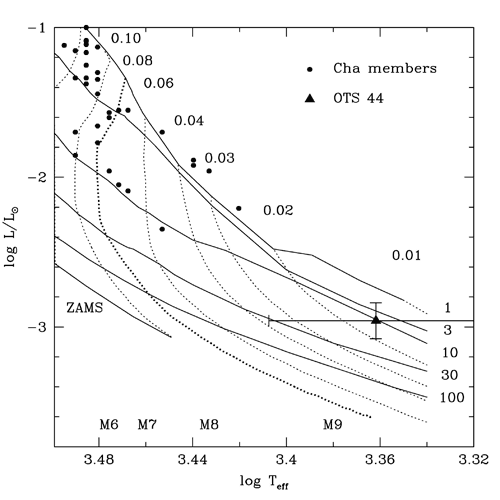

Hertzsprung-Russell (H-R) diagram

Hertzsprung-Russell (H-R) diagram for previously know late-type objects in star forming region Chamaeleon I (from Luhman 2004) and the new member OTS 44 (black triangle in lower right of diagram). The solid lines are models of late-objects (very low mass stars and brown dwarfs) of different mass (dotted lines) in solar mass, and of different ages (solid) line in millions of years. OTS 44 correspond to a mass of about 0.015 Msun.

Credit: International Gemini Observatory/NOIRLab/NSF/AURA/